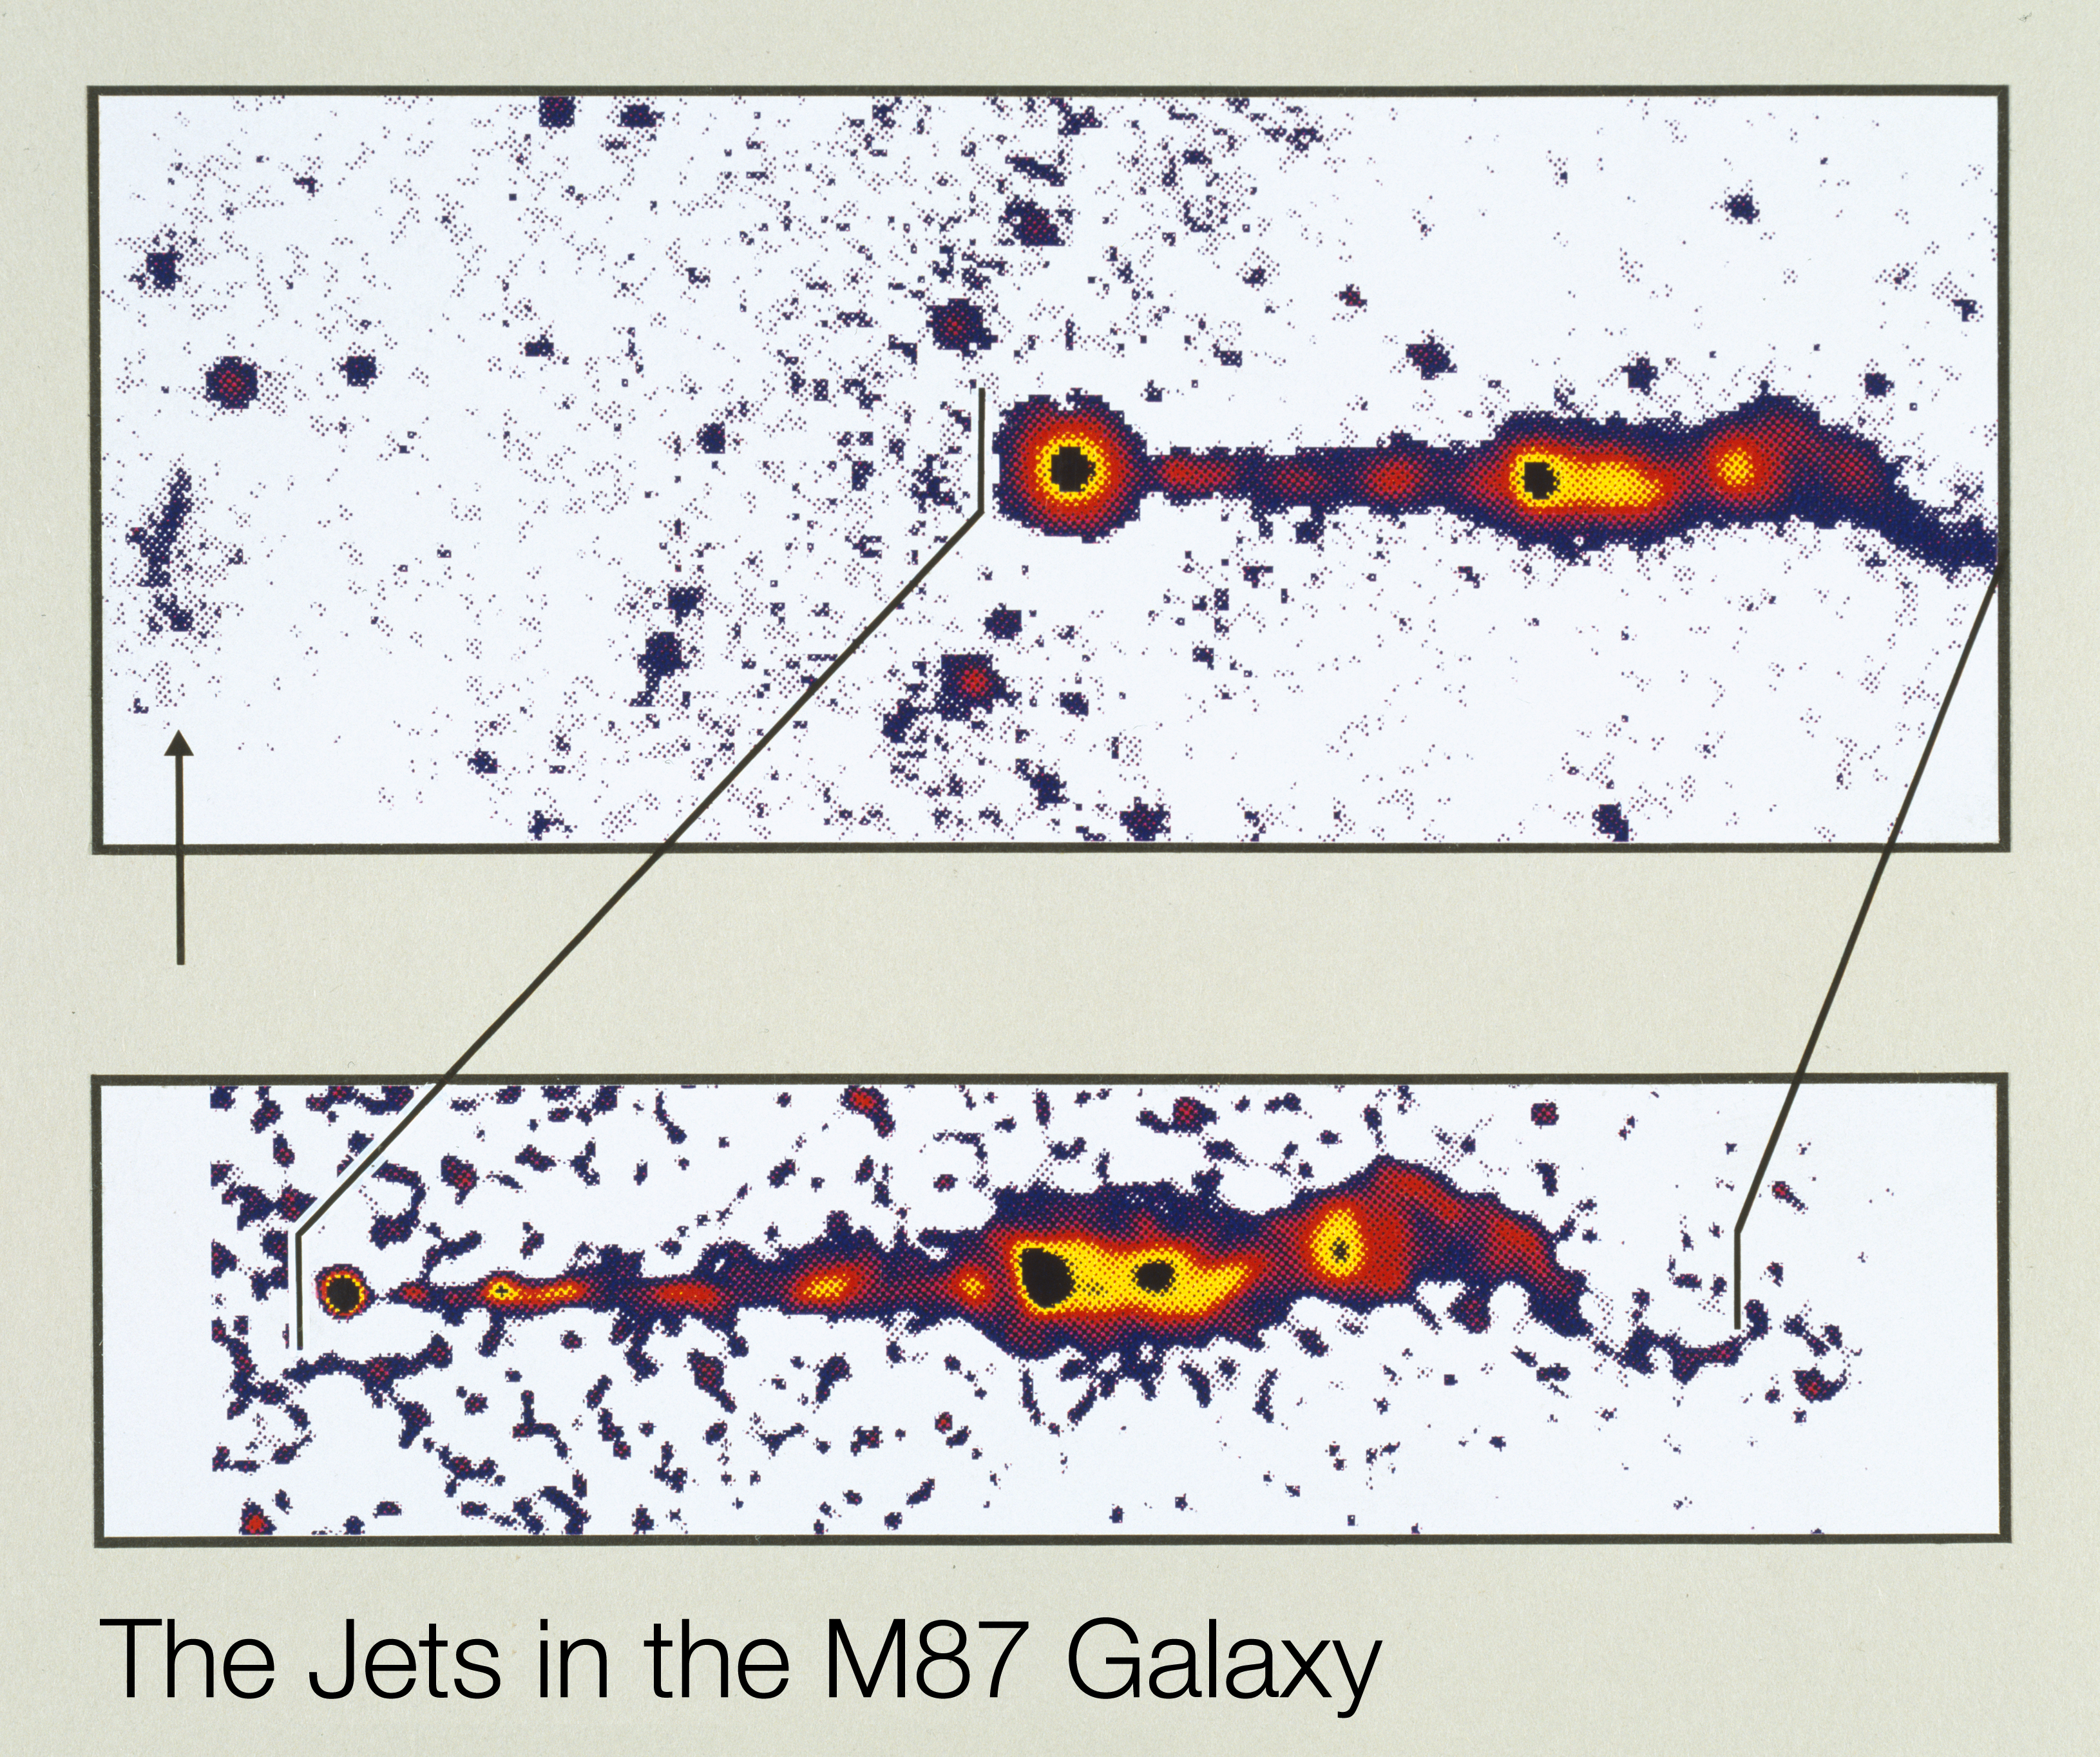

First optical images of the "invisible" counter-jet in giant galaxy M87

These are the first images of both of the jets in the giant galaxy Messier 87. They were obtained with the 2.5 metre Nordic Optical Telescope at La Palma, Canarian Islands, Spain under near-perfect conditions. They are shown in "false-colours'' to enhance the visibility of the delicate structures with different brightness.

The upper photo is a combined image, produced by the superposition of three CCD exposures obtained in yellow, red and near-infrared (V, R and I) spectral bands, respectively, and from which the background light from the M87 galaxy has been subtracted. The main jet which has been known since long is seen on the right-hand side, while the newly discovered arc-like structure which represents the end of the counter-jet is visible at the extreme left (indicated by a vertical arrow). The resolution of this image is ~ 0.6 arcsecond and the total integration time was 20 min.

In the lower frame, the above image of the main jet has been computer sharpened, so that the resolution is now about 0.25 arcseconds. The individual knots are well visible and represent the path of the energetic particles which are emitted by the centre of M87, here seen as a point-like object to the left. This represents the highest resolution image of the M87 jet ever achieved and published by means of optical ground-based observations.

Credit: ESO